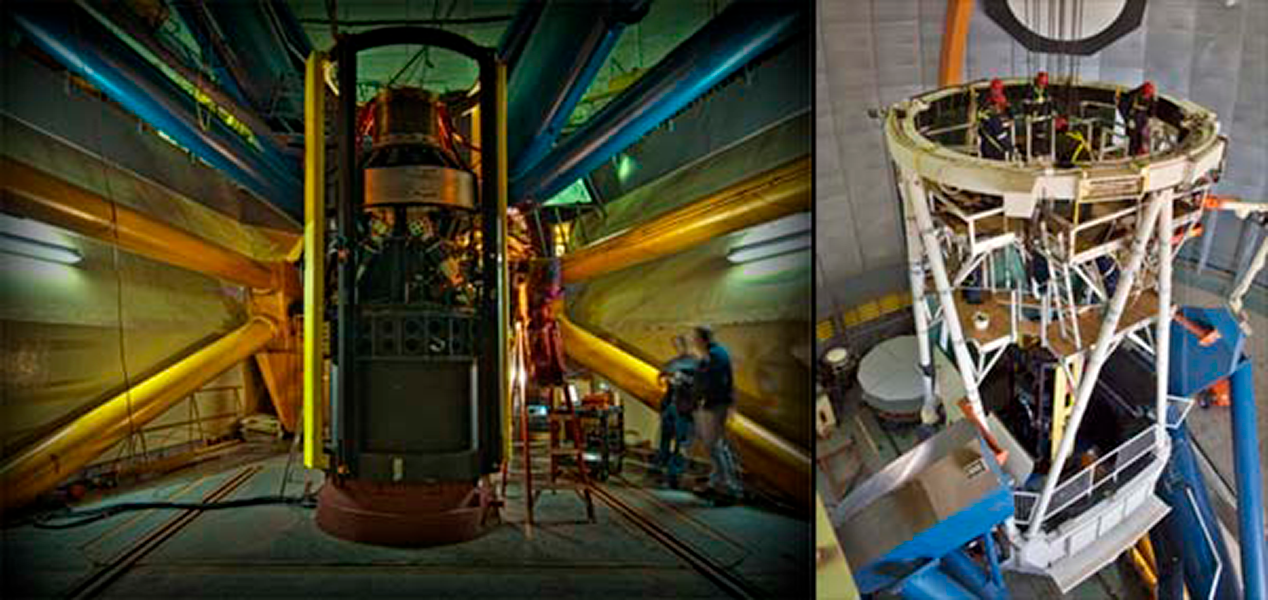

New DECam Prime Focus Cage and Optics Installed

Left: Some last-minute tests are carried out on the new DECam prime focus cage as it stands under the disassembled Blanco 4-m telescope the night before it is installed. Right: With the Blanco 4-m telescope locked in a vertical position and the old prime focus cage removed, the new DECam prime focus cage is winched up to the top end to be installed. On May 3, 2012 the new prime focus cage for DECam was installed. The assembly (or “Camera”) includes the cage, hexapod, cabling, optics, and (for now) dummy imager.

Credit: T. Abbott & NOAO/AURA/NSF